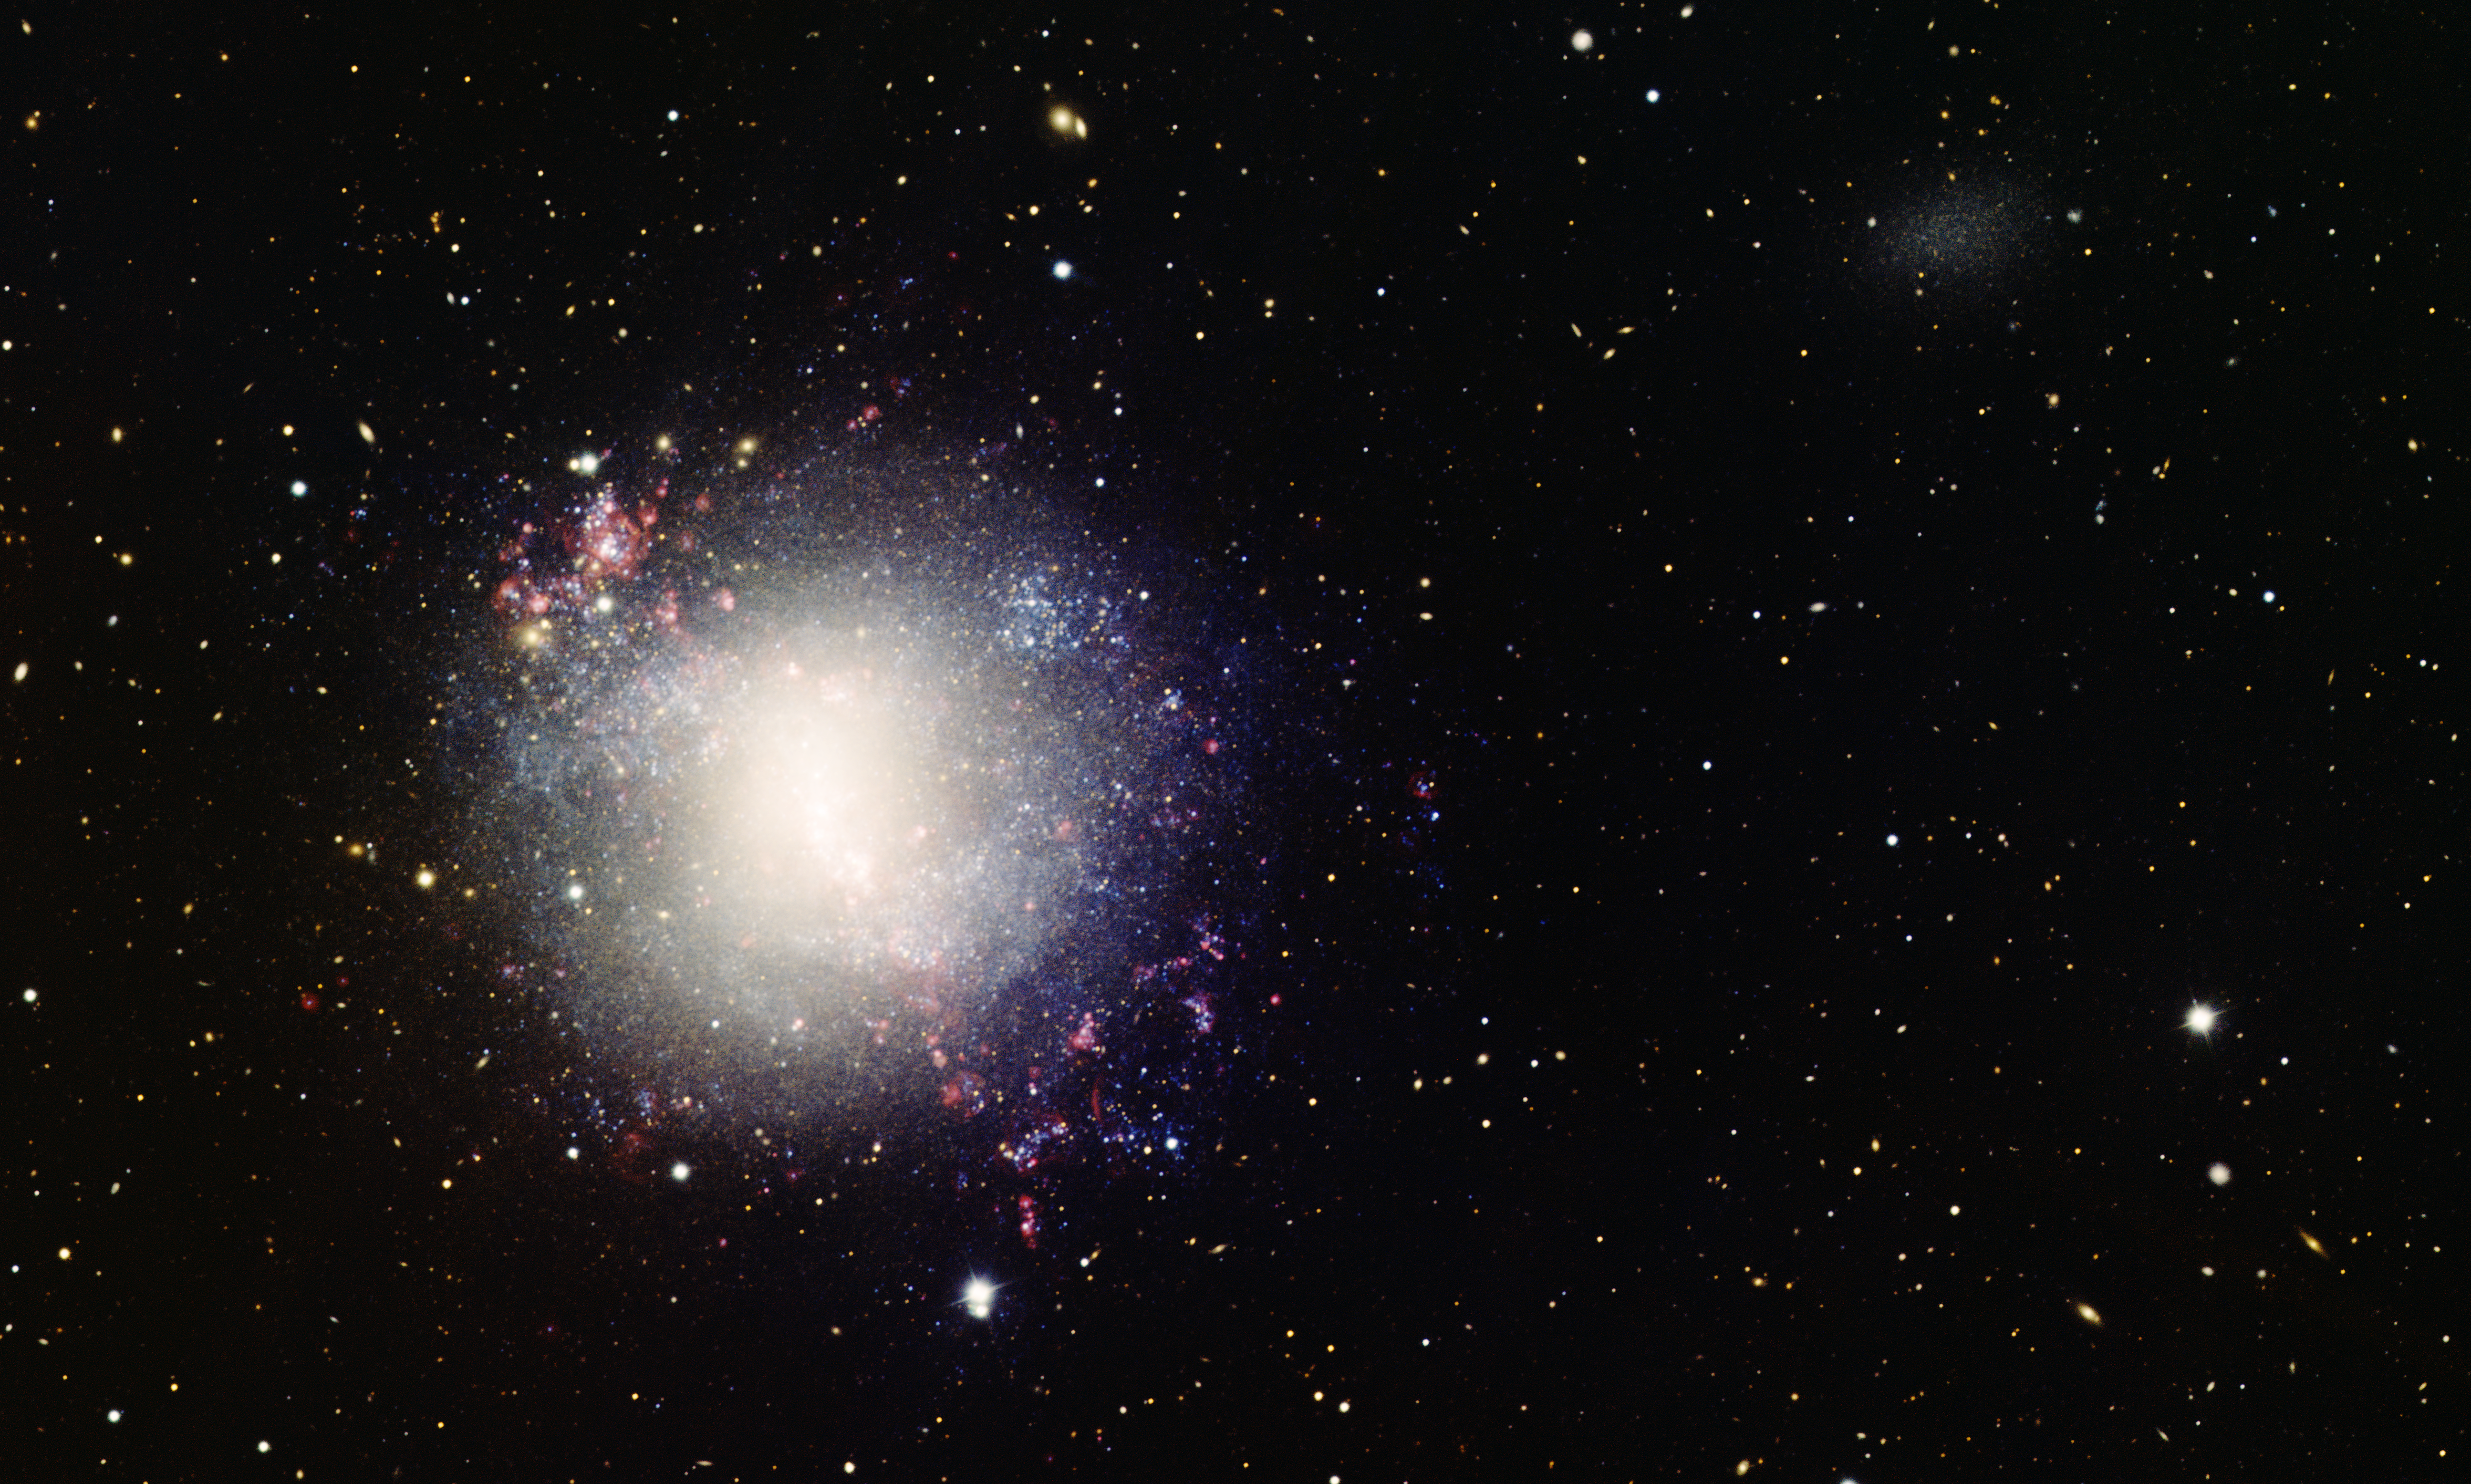

Dwarf Galaxy NGC 4214

This image was obtained with the wide-field view of the Mosaic camera on the Mayall 4-meter telescope at Kitt Peak National Observatory. NGC 4214 is a dwarf galaxy that is much smaller than our own galaxy, the Milky Way. Despite its small size, NGC 4214 is undergoing vigorous star formation, made visible by the many red clouds of hydrogen gas. NGC 4214 has a companion, the very small galaxy UGCA 276, which is faintly visible in the upper-right corner of the picture. The image was generated with observations in B (blue), V (cyan), I (orange) and H-alpha (red) filters. This image is rotated counterclockwise 55 degrees from North is up, East is left.

Credit: T.A. Rector (University of Alaska Anchorage) and H. Schweiker (WIYN and NOIRLab/NSF/AURA)